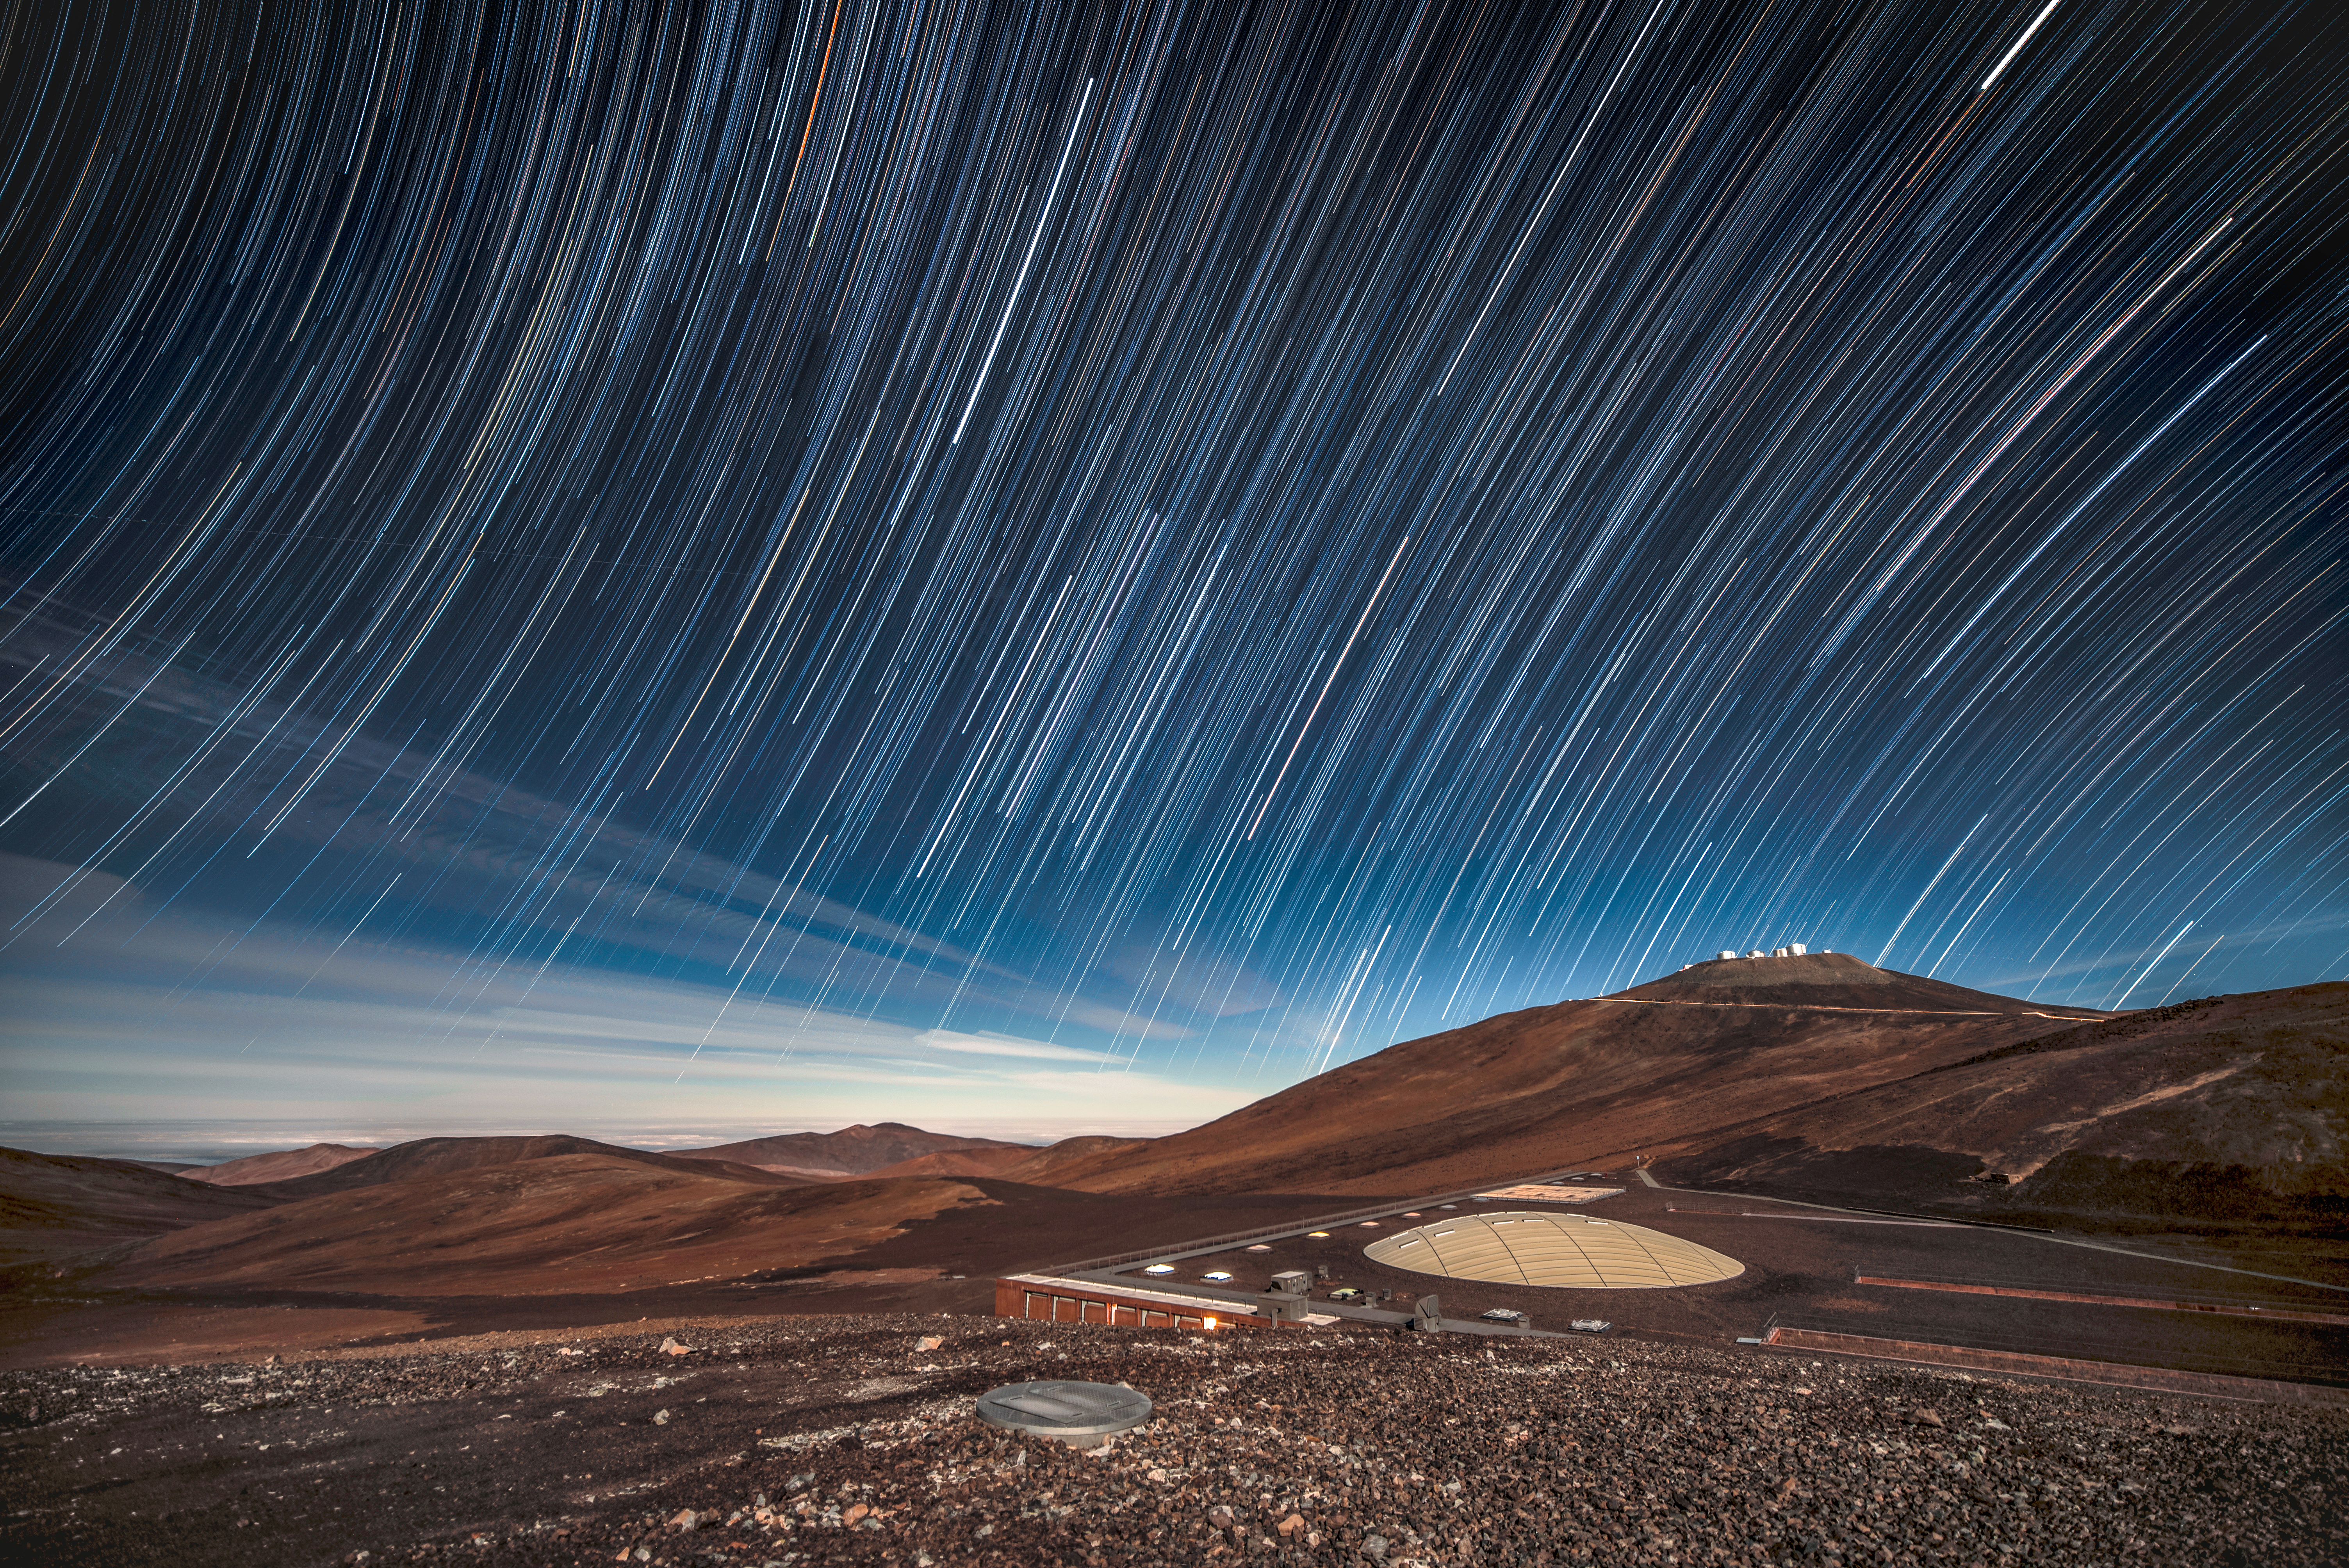

Star trails over La Residencia

Above ESO's Paranal Observatory and La Residencia, where visitors shelter from the harsh desert environment, star trails reveal the motion of stars across the night sky as the Earth rotates on its axis. Atop the highest peak, ESO's Very Large Telescope (VLT) is seen.

Credit: ESO/A. Ghizzi Panizza (www.albertoghizzipanizza.com)